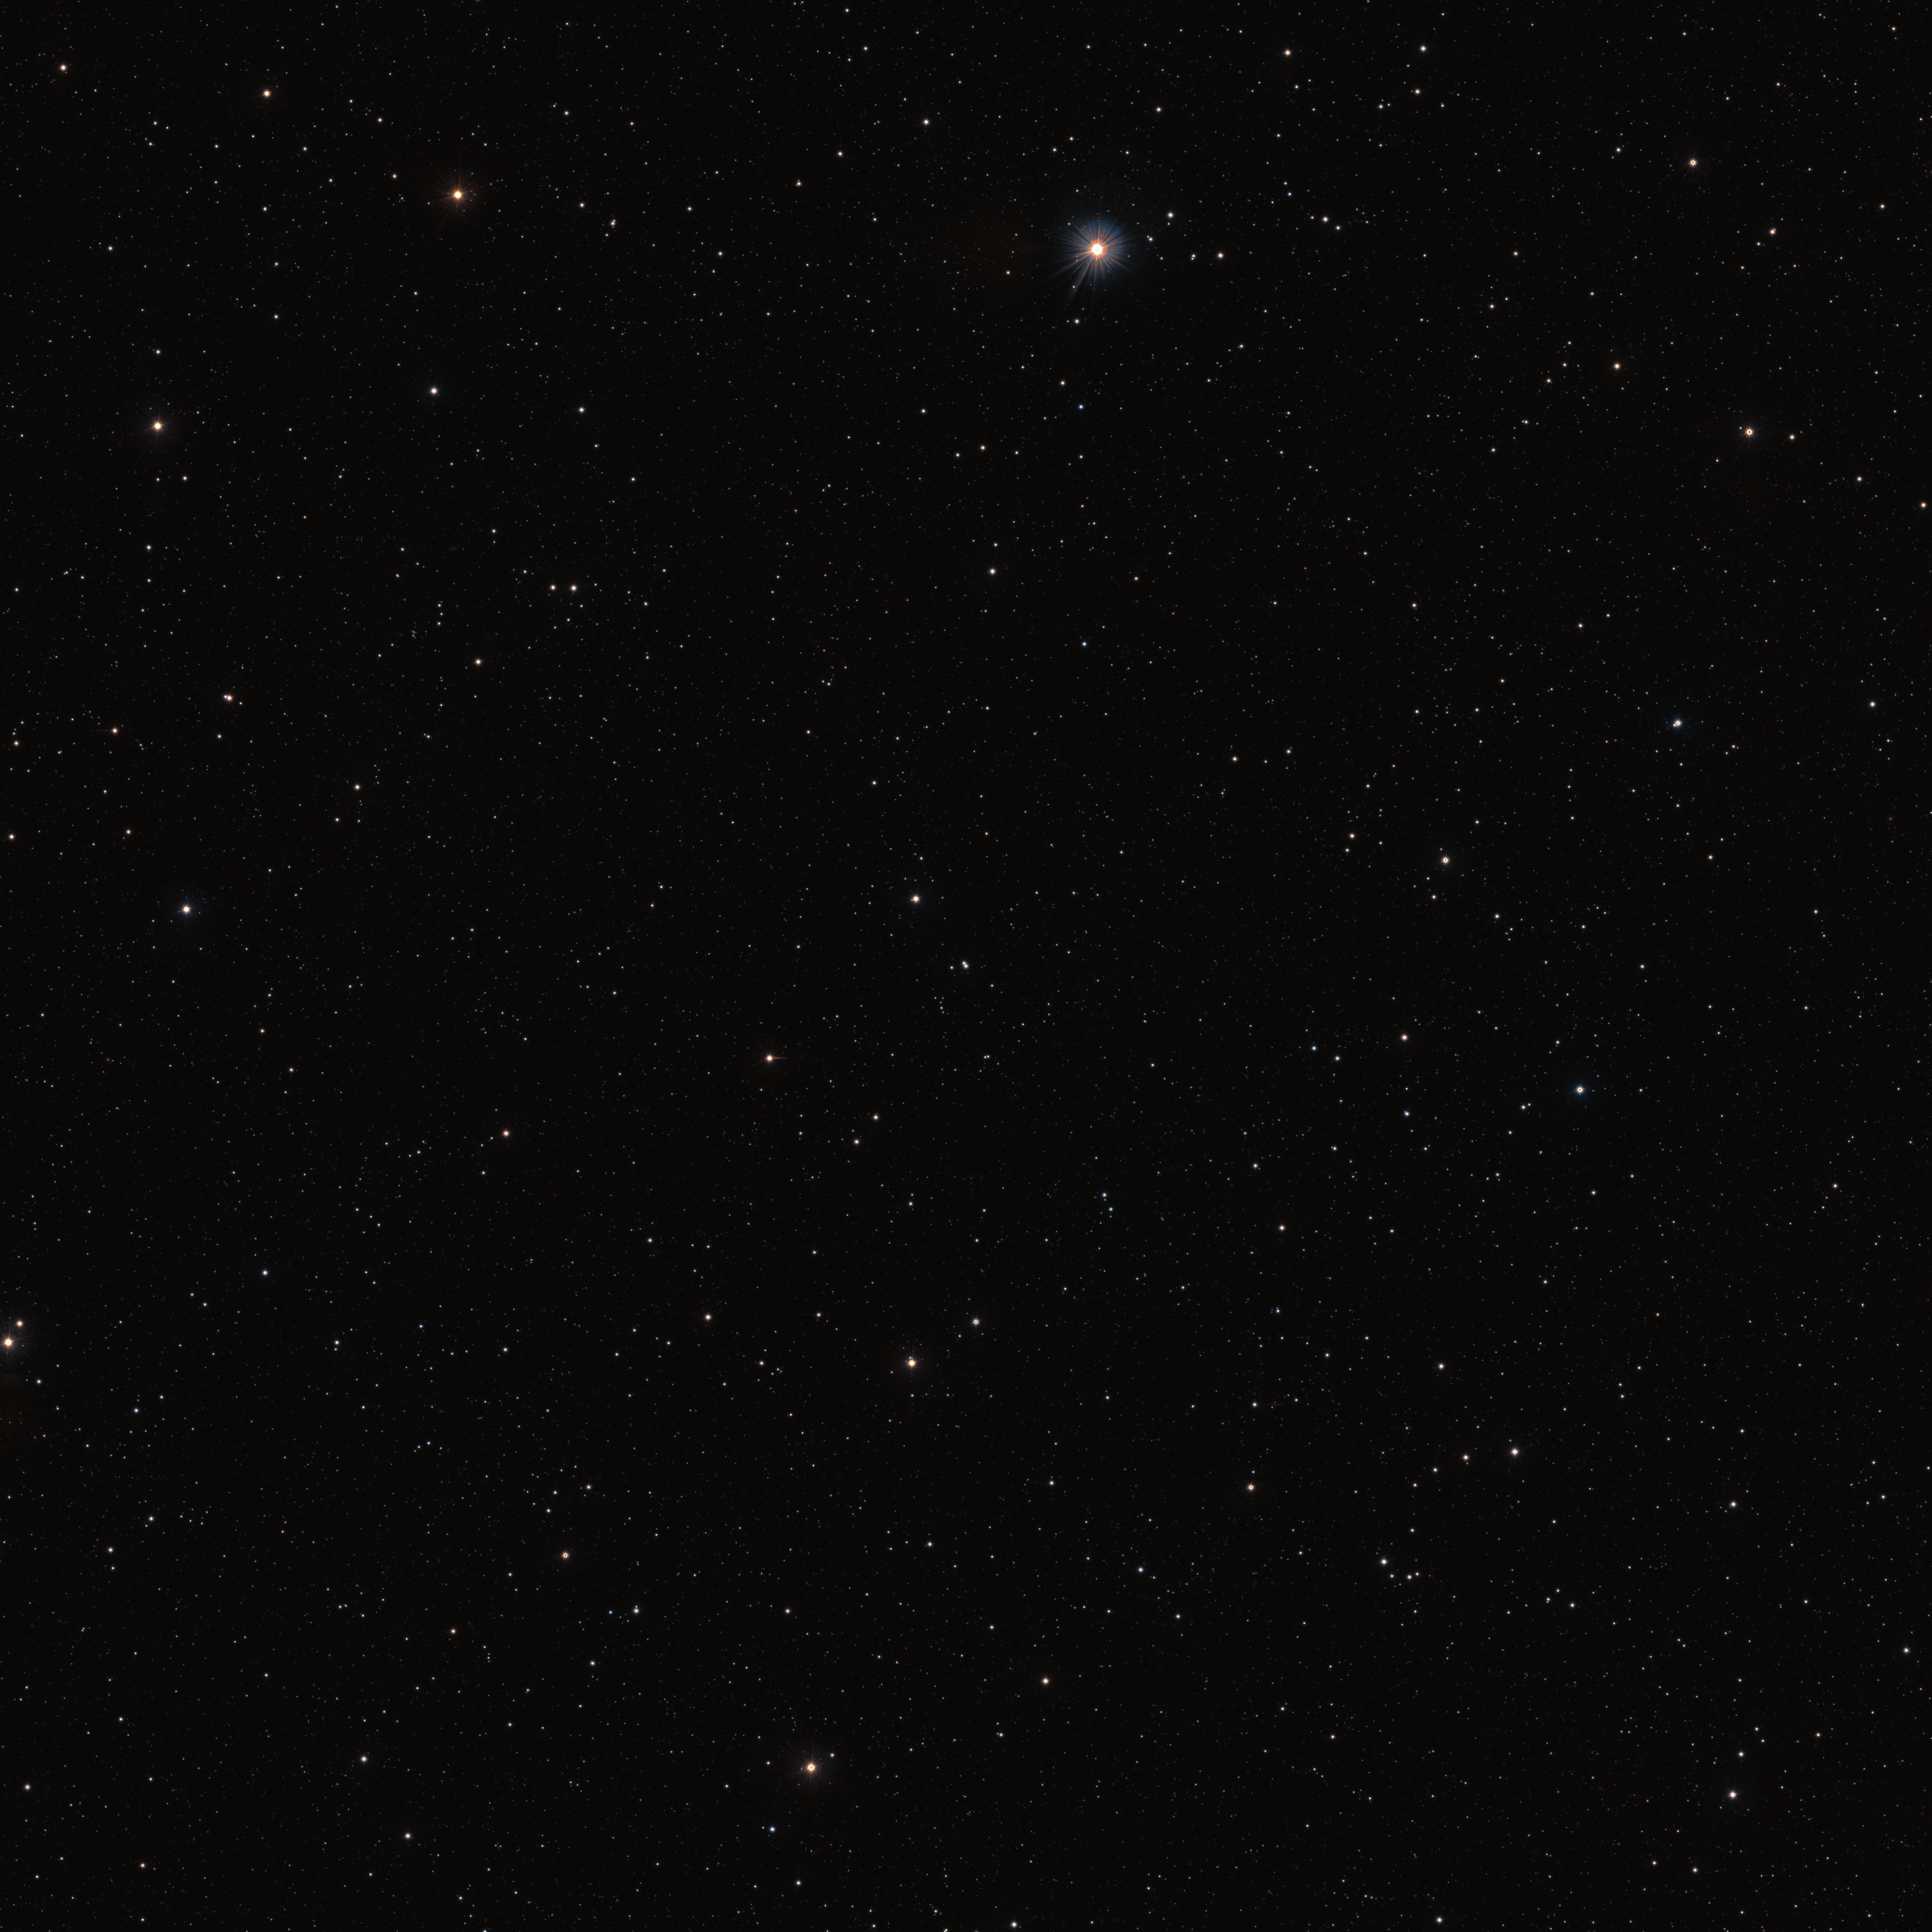

Wide-field view of the area around the WISPIT 2 star

This image, captured with ESO’s Visible and Infrared Survey Telescope for Astronomy (VISTA) shows the area of the sky around the young star WISPIT 2, seen here at the centre of the image.

Credit: ESO/VHS team